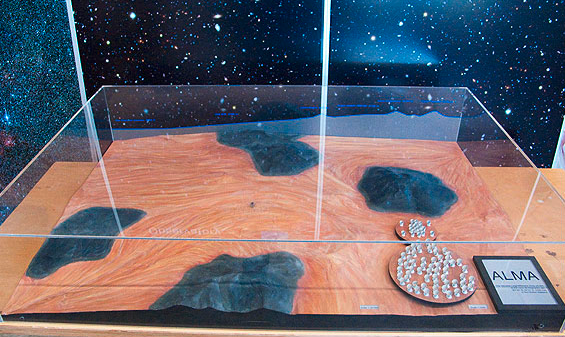

ALMA Chajnantor plateau model 04

ALMA Chajnantor plateau.

Shipping dimensions: 160cm x 117cm x 71cm, 240kg

Credit: ESO